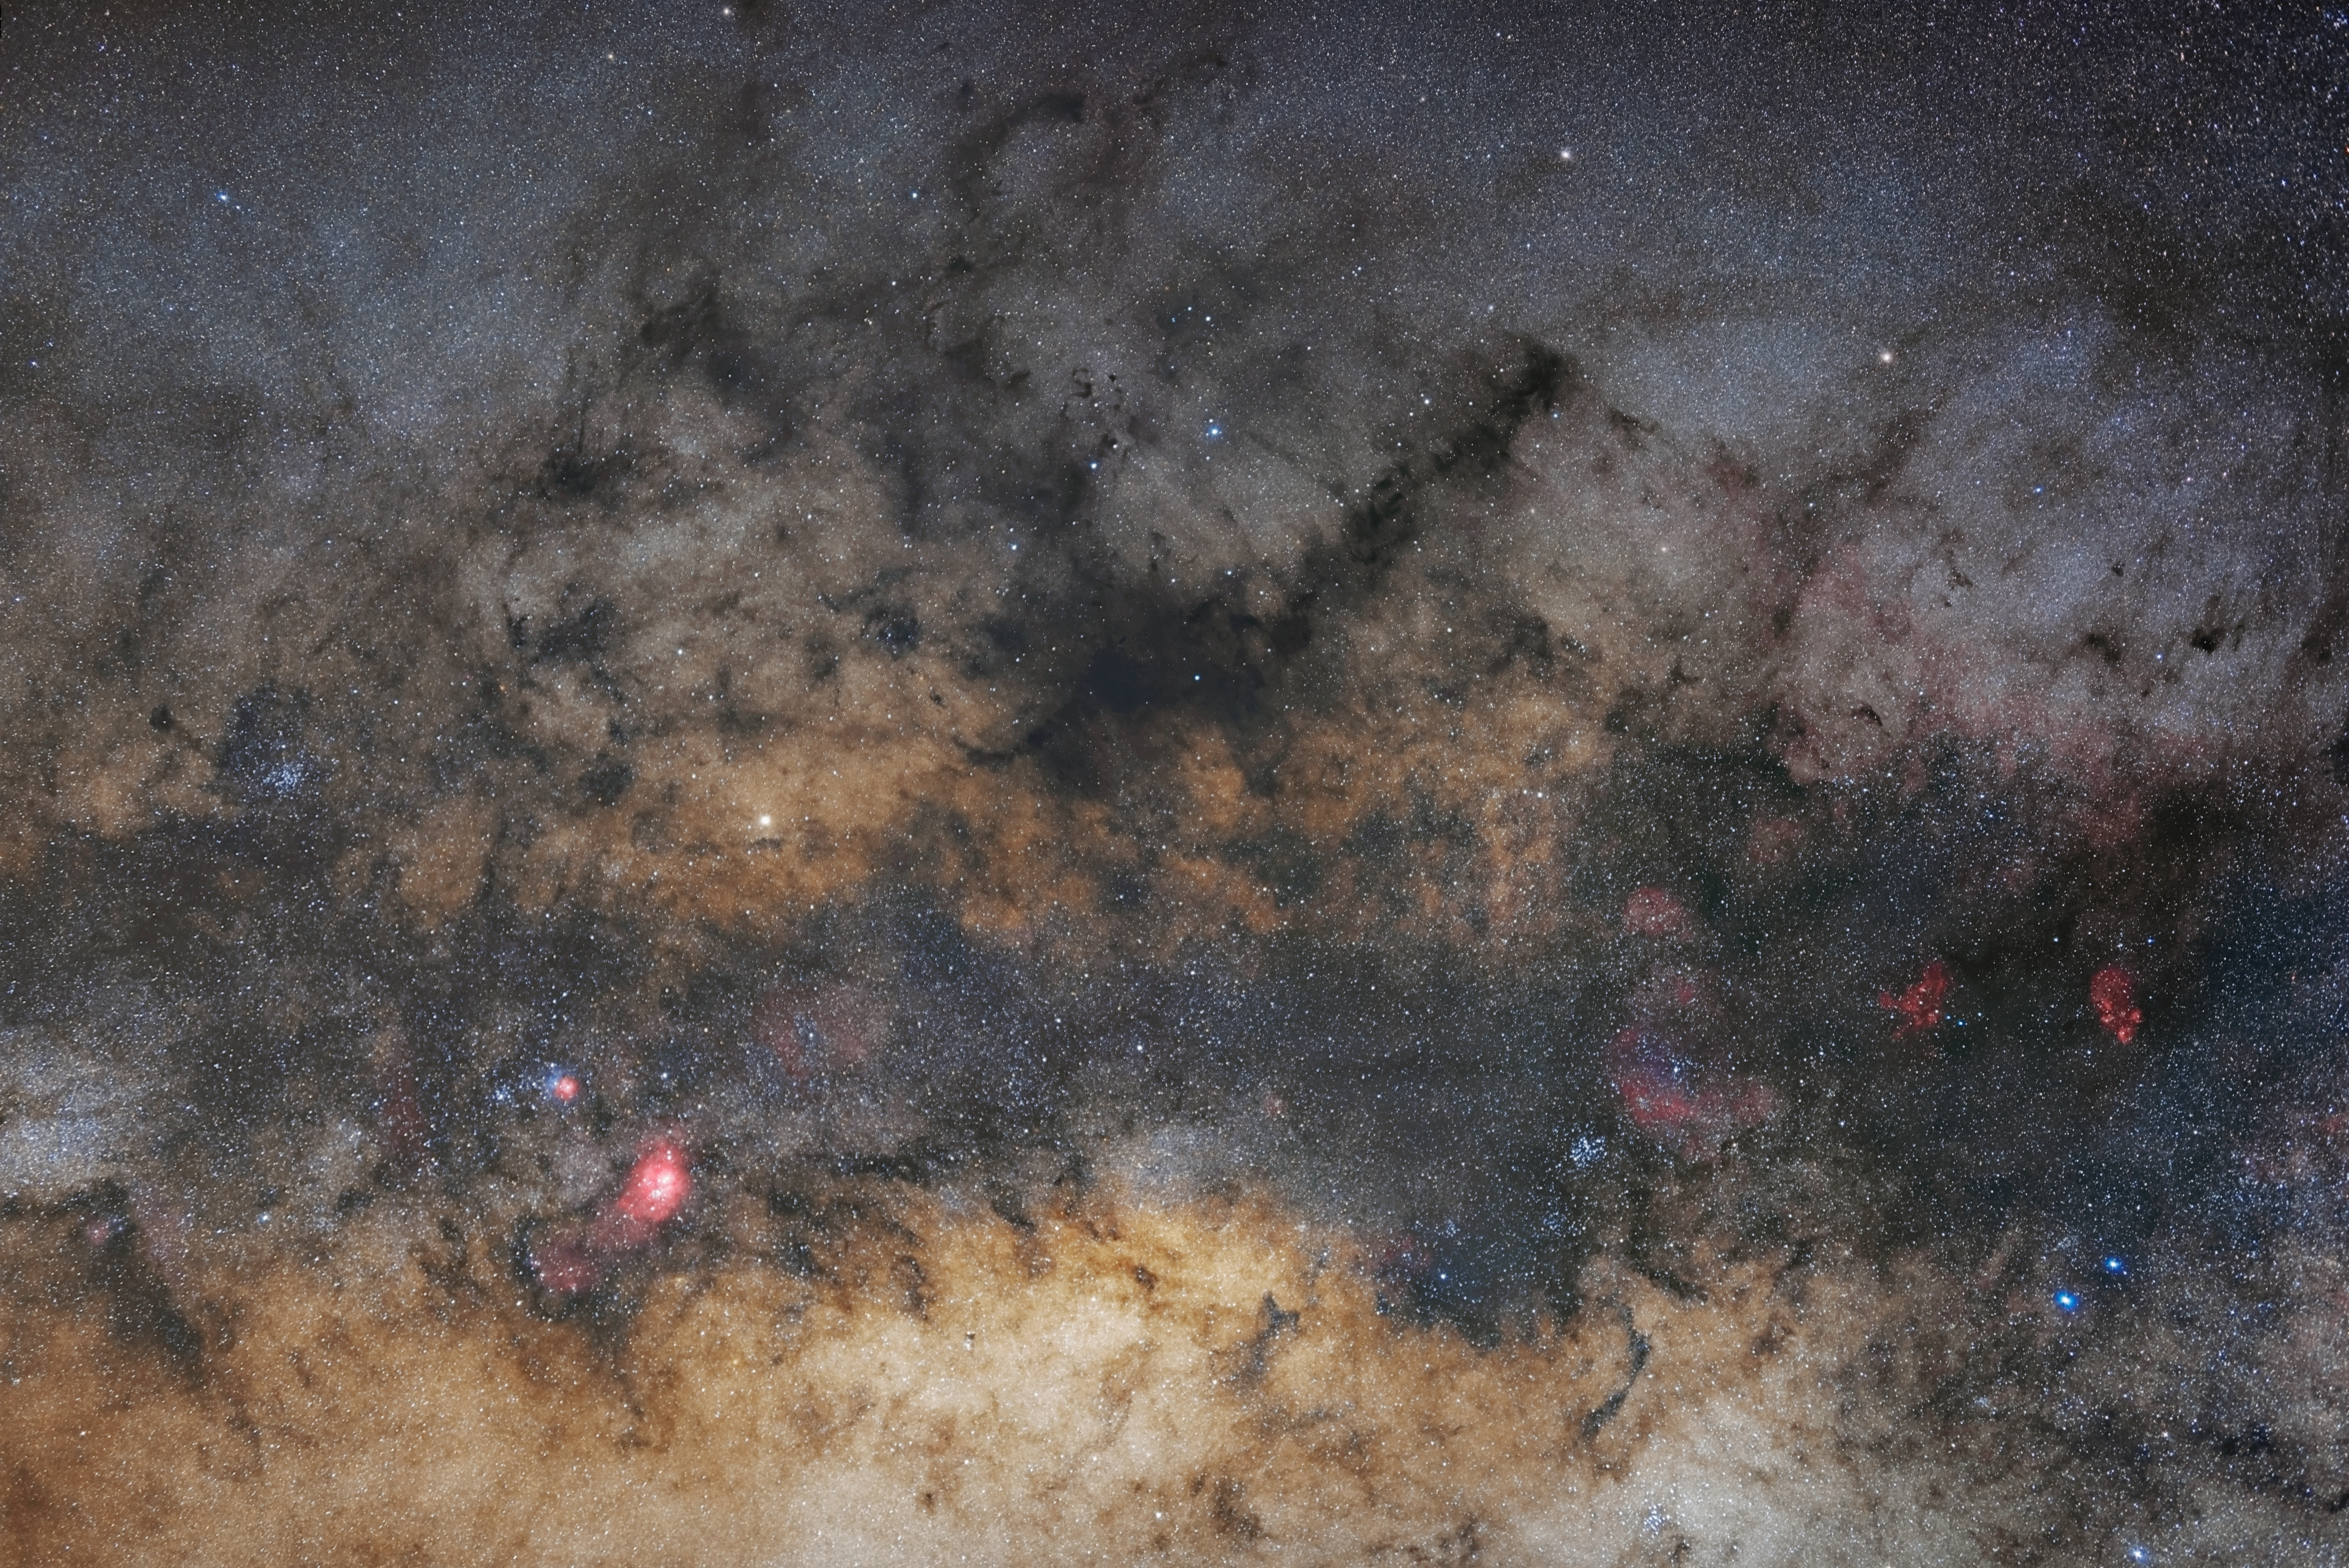

Milky Way central part

The central part of the Milky Way.

Credit: Zdeněk Bardon (bardon.cz)/ESO